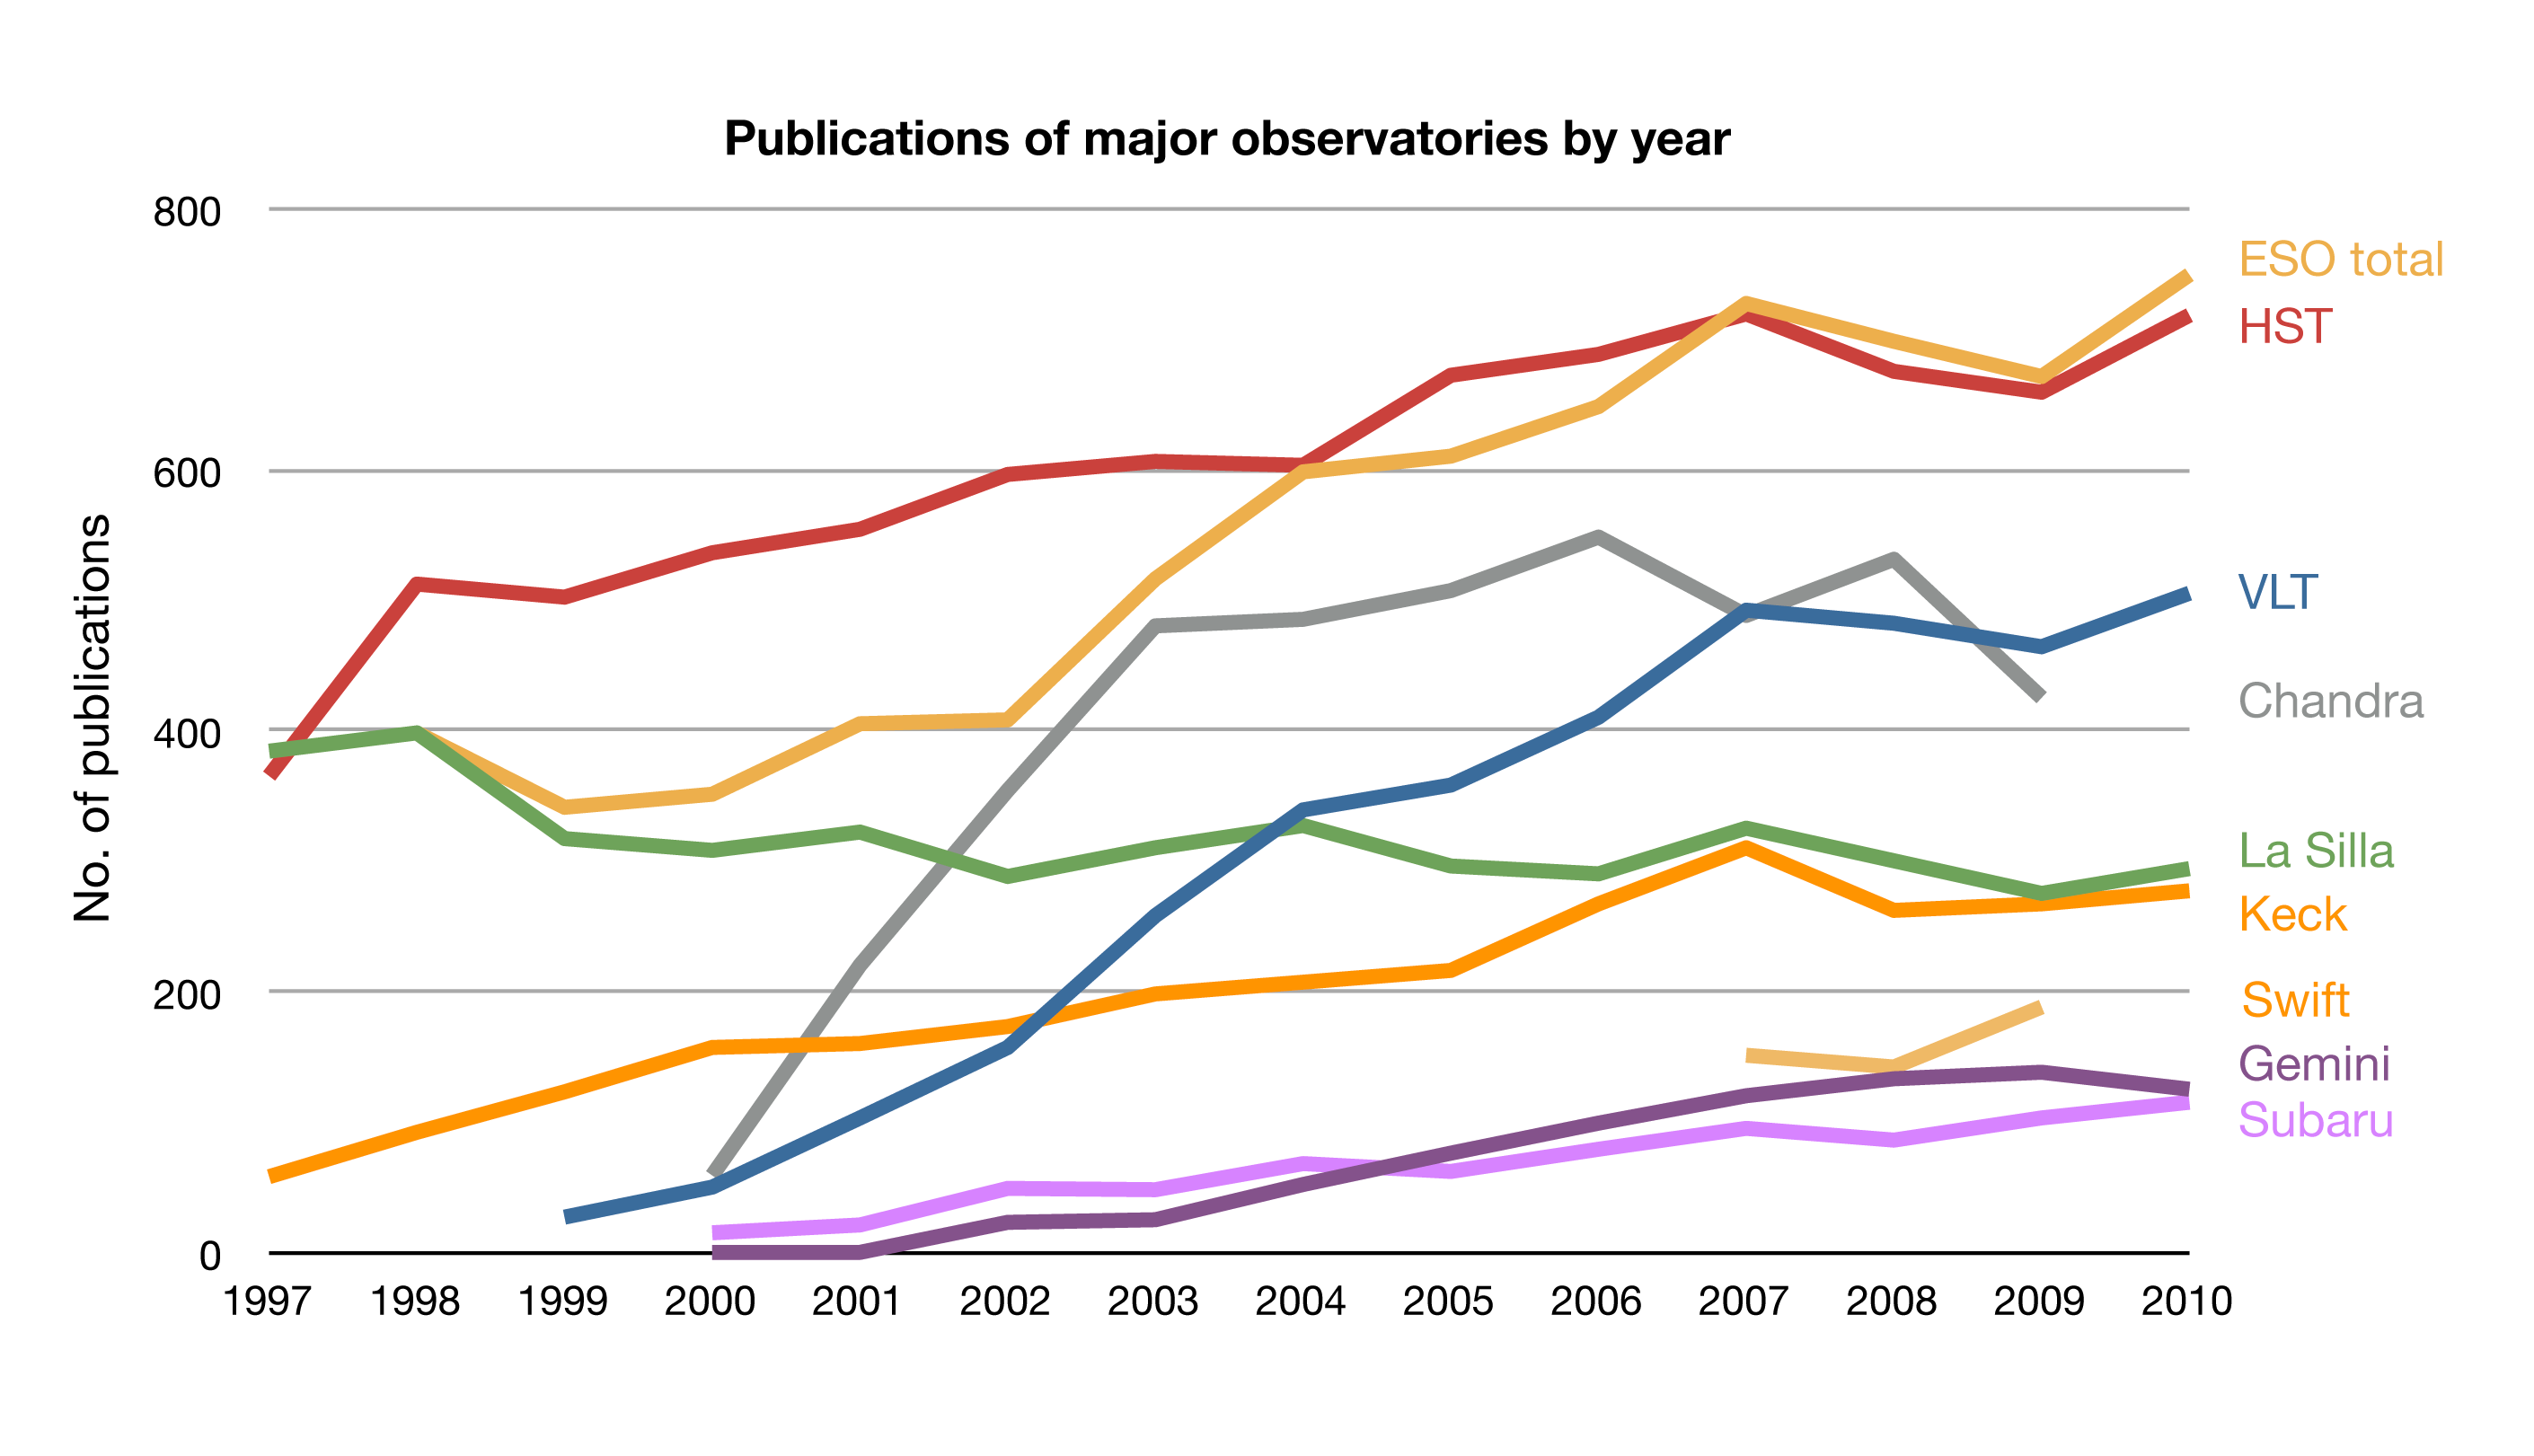

ESO publication statistics compared to other observatories

This plot shows the number of published scientific papers in the peer-reviewed literature per year based on data from different observatories. These publication statistics give an idea of how much scientific work gets done with data from the individual observatories, but does not address the impact of this science.

Credit: ESO